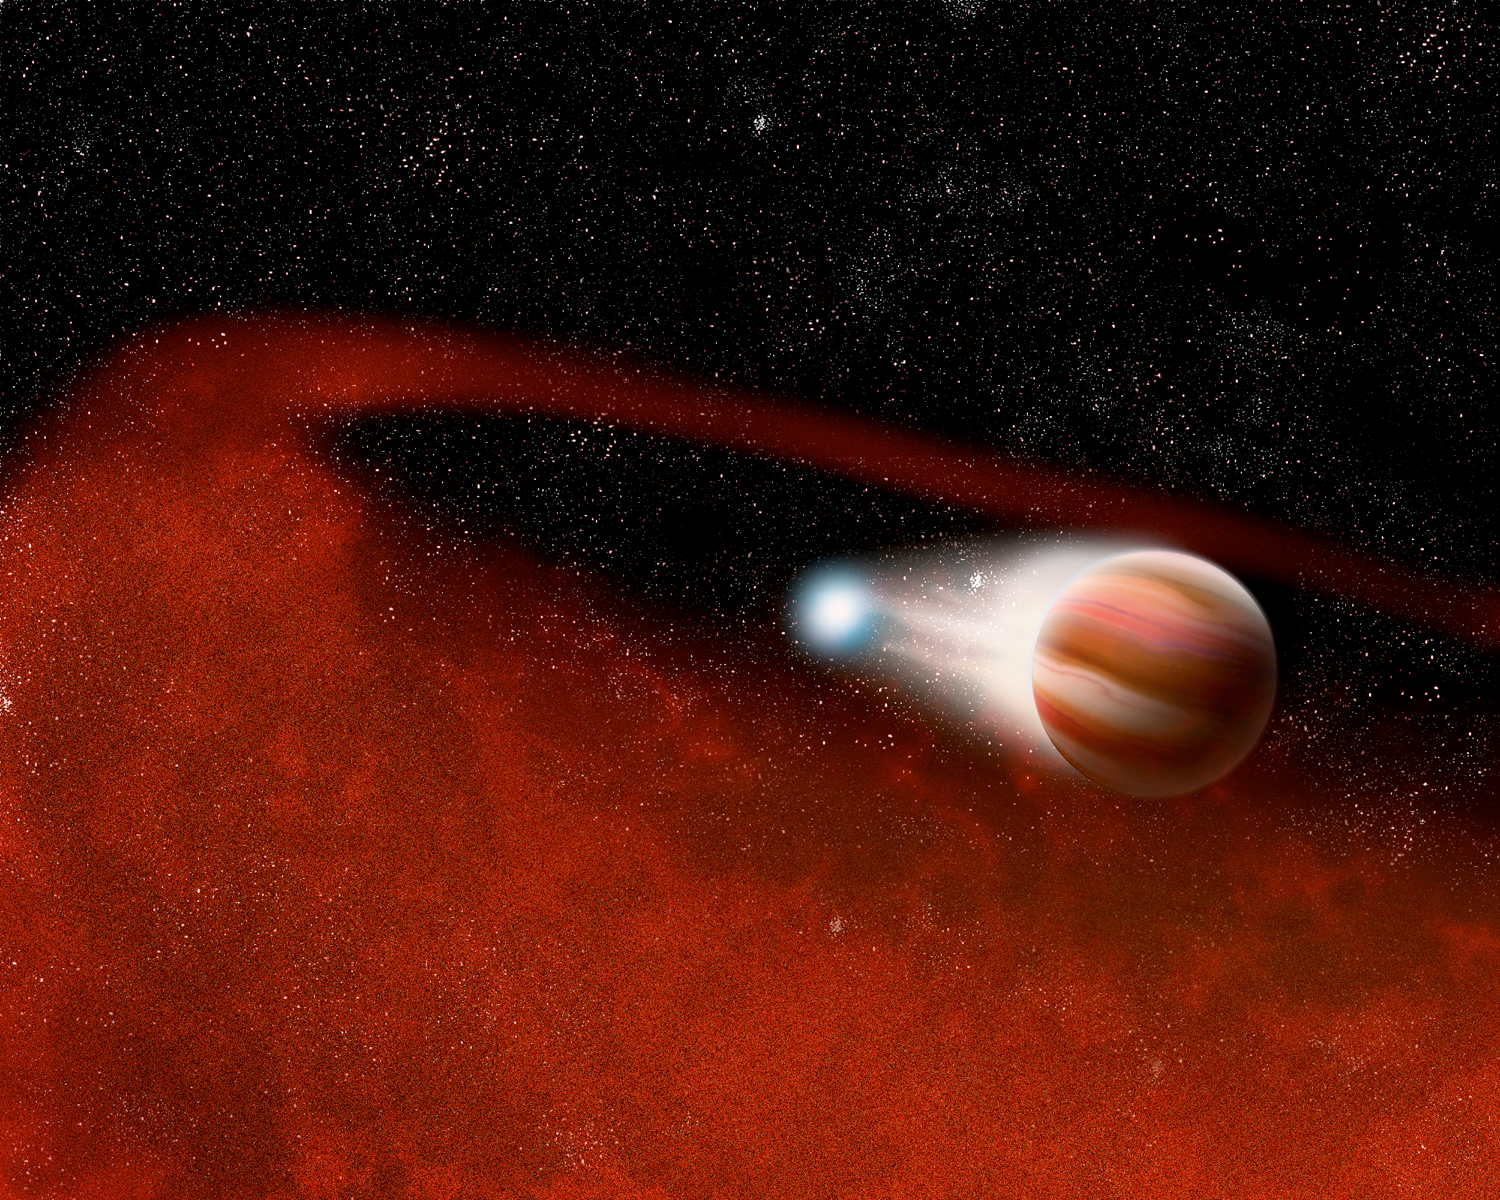

Unexpected Disks Around Interacting Stars

Artist's concept of an unusual class of interacting binary stars emitting excess amounts of infrared radiation, suggesting that these odd objects are surrounded by large disks of cool dust. The image was created in support of an announcement made at the 207th meeting of the American Astronomical Society (AAS) in Washington, DC.

Credit: P. Marenfeld and NOIRLab/NSF/AURA